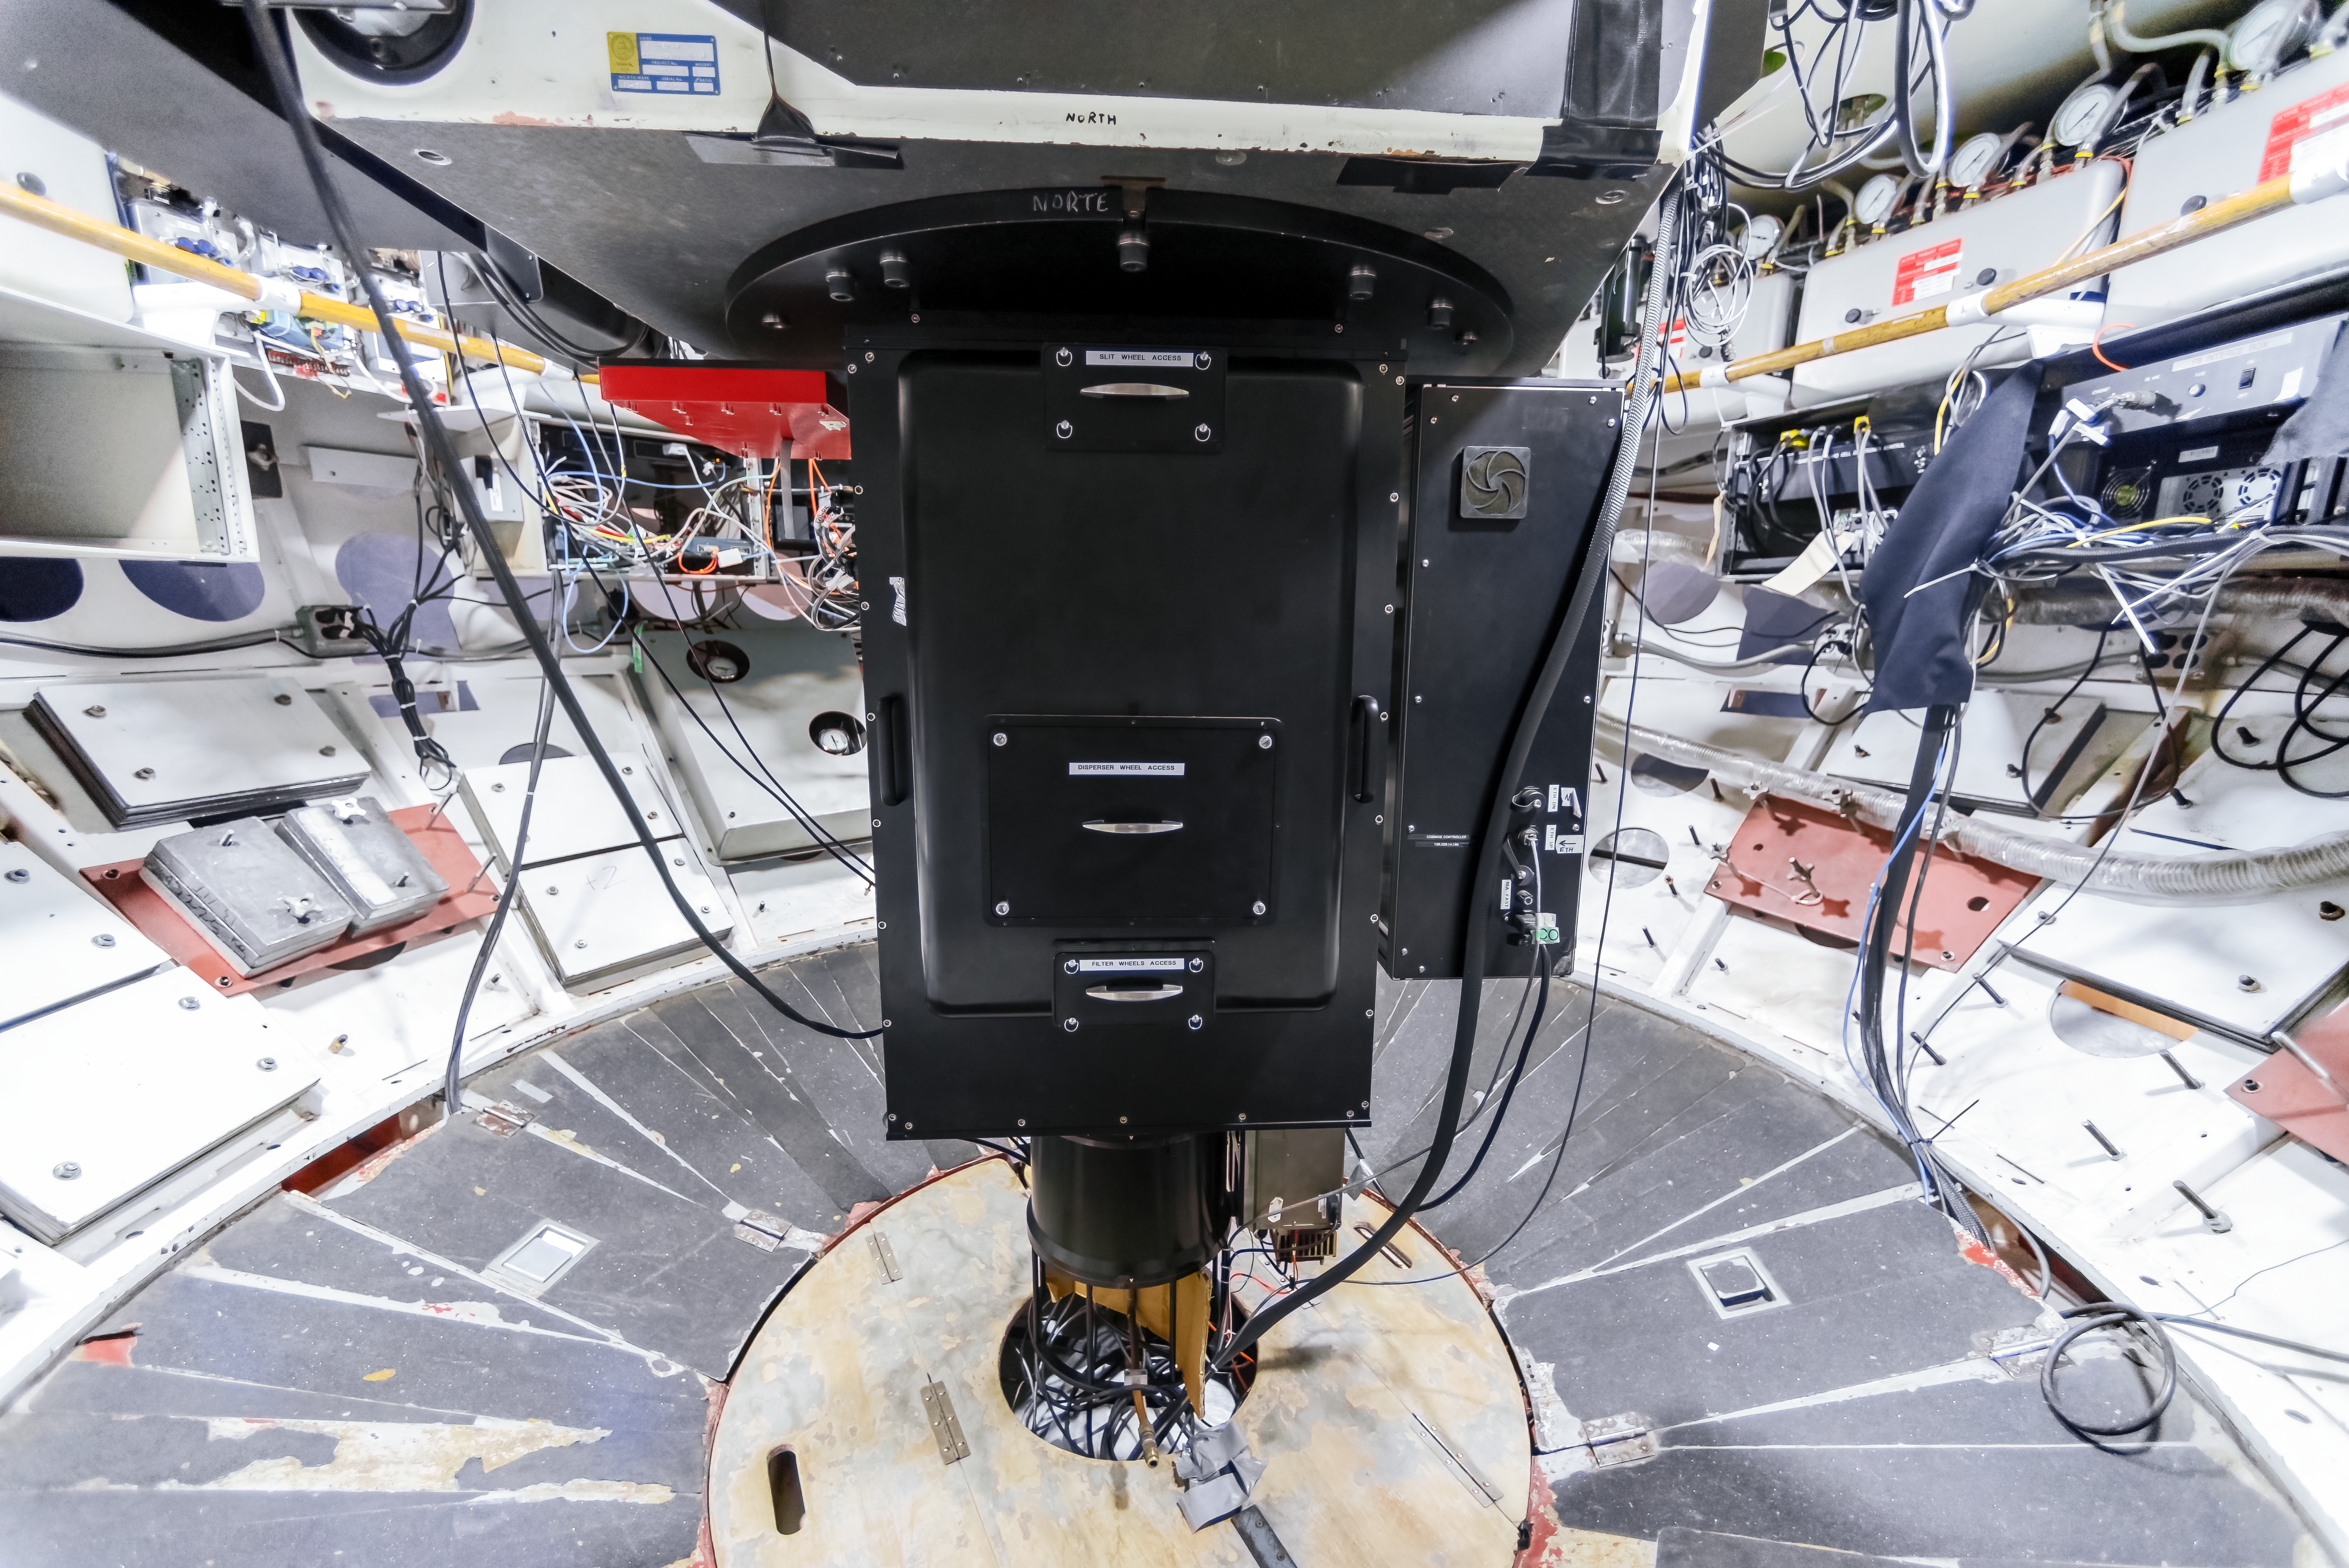

COSMOS Spectrograph at CTIO

COSMOS is a nearly identical modified version of the OSMOS spectrograph in use on the MDM Hiltner 2.4-m telescope, and adapted for use on the Víctor M. Blanco 4-meter Telescope at CTIO. The design modifications, fabrication, assembly and testing were a joint effort between Ohio State and NOIRLab. This instrument was built to provide a modern, high-efficiency spectrograph for the U.S. community that meets many of the scientific needs described in the ReSTAR (Renewing Small Telescope for Astronomical Research) report.

Credit: CTIO/NOIRLab/NSF/AURA/D. Munizaga